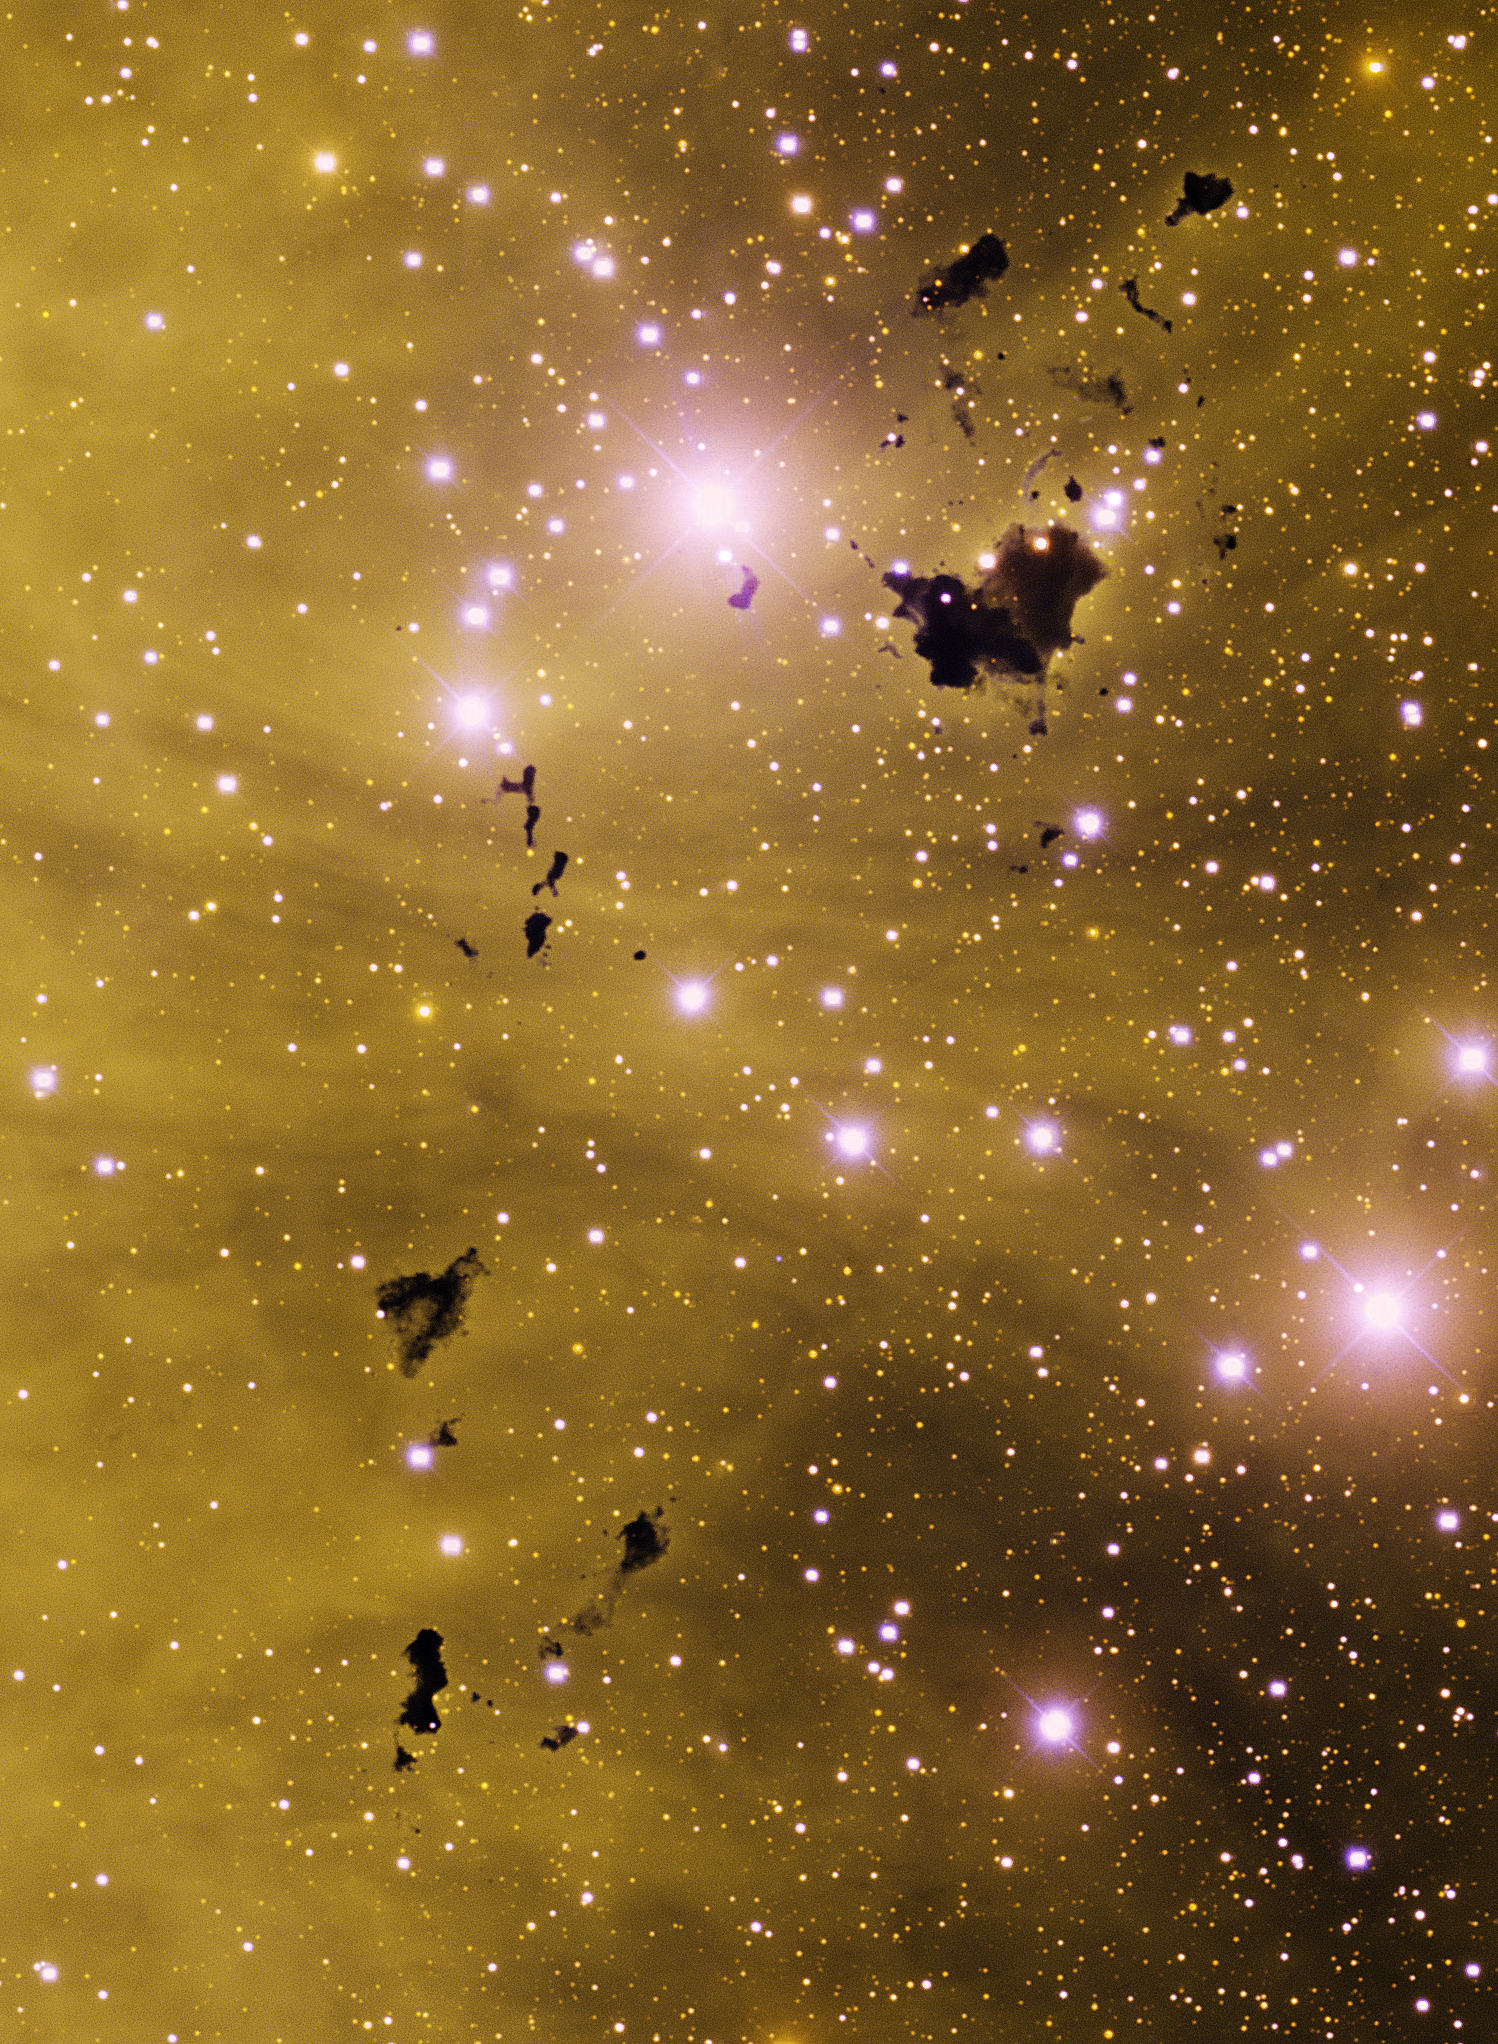

IC 2944 Thackeray's Globules

This image was obtained with the wide-field view of the Mosaic II camera on the Blanco 4-meter telescope at Cerro Tololo Interamerican Observatory on January 12th and February 7th, 2012. An array of dark Bok globules, known as Thackeray's Globules, can be seen in silhouette against the emission nebula IC 2944 in the constellation Centaurus. The image was generated with observations in the B (blue), I (orange) and Hydrogen-Alpha (yellow) filters. In this image, north is to the right, and east is up. This is one of the last observations completed with the Mosaic II camera before it was decommissioned.

Credit: T.A. Rector (University of Alaska Anchorage) and N.S. van der Bliek (NOIRLab/NSF/AURA)